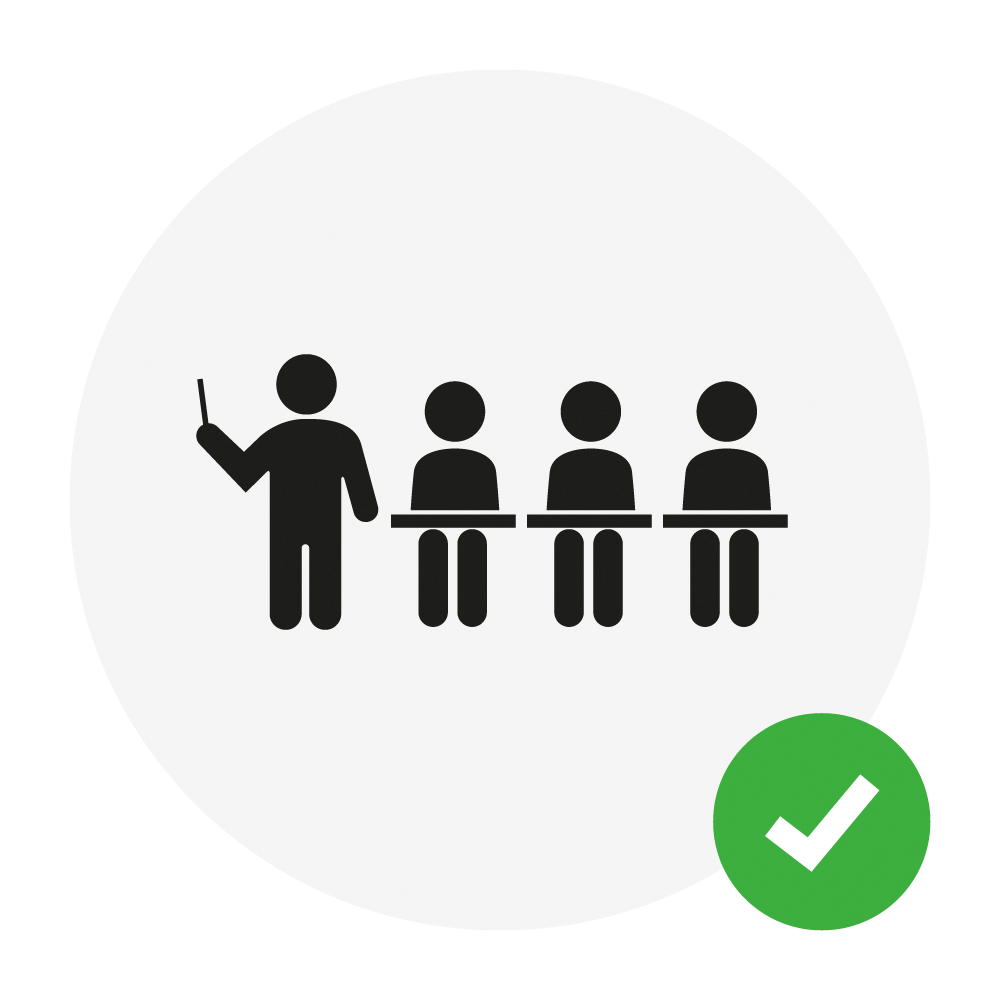

Rubin in the Classroom

NSF-DOE Vera C. Rubin Observatory brings the power of real data and interactive learning to educators and students around the world.

Credit: Rubin Observatory/NSF/AURA